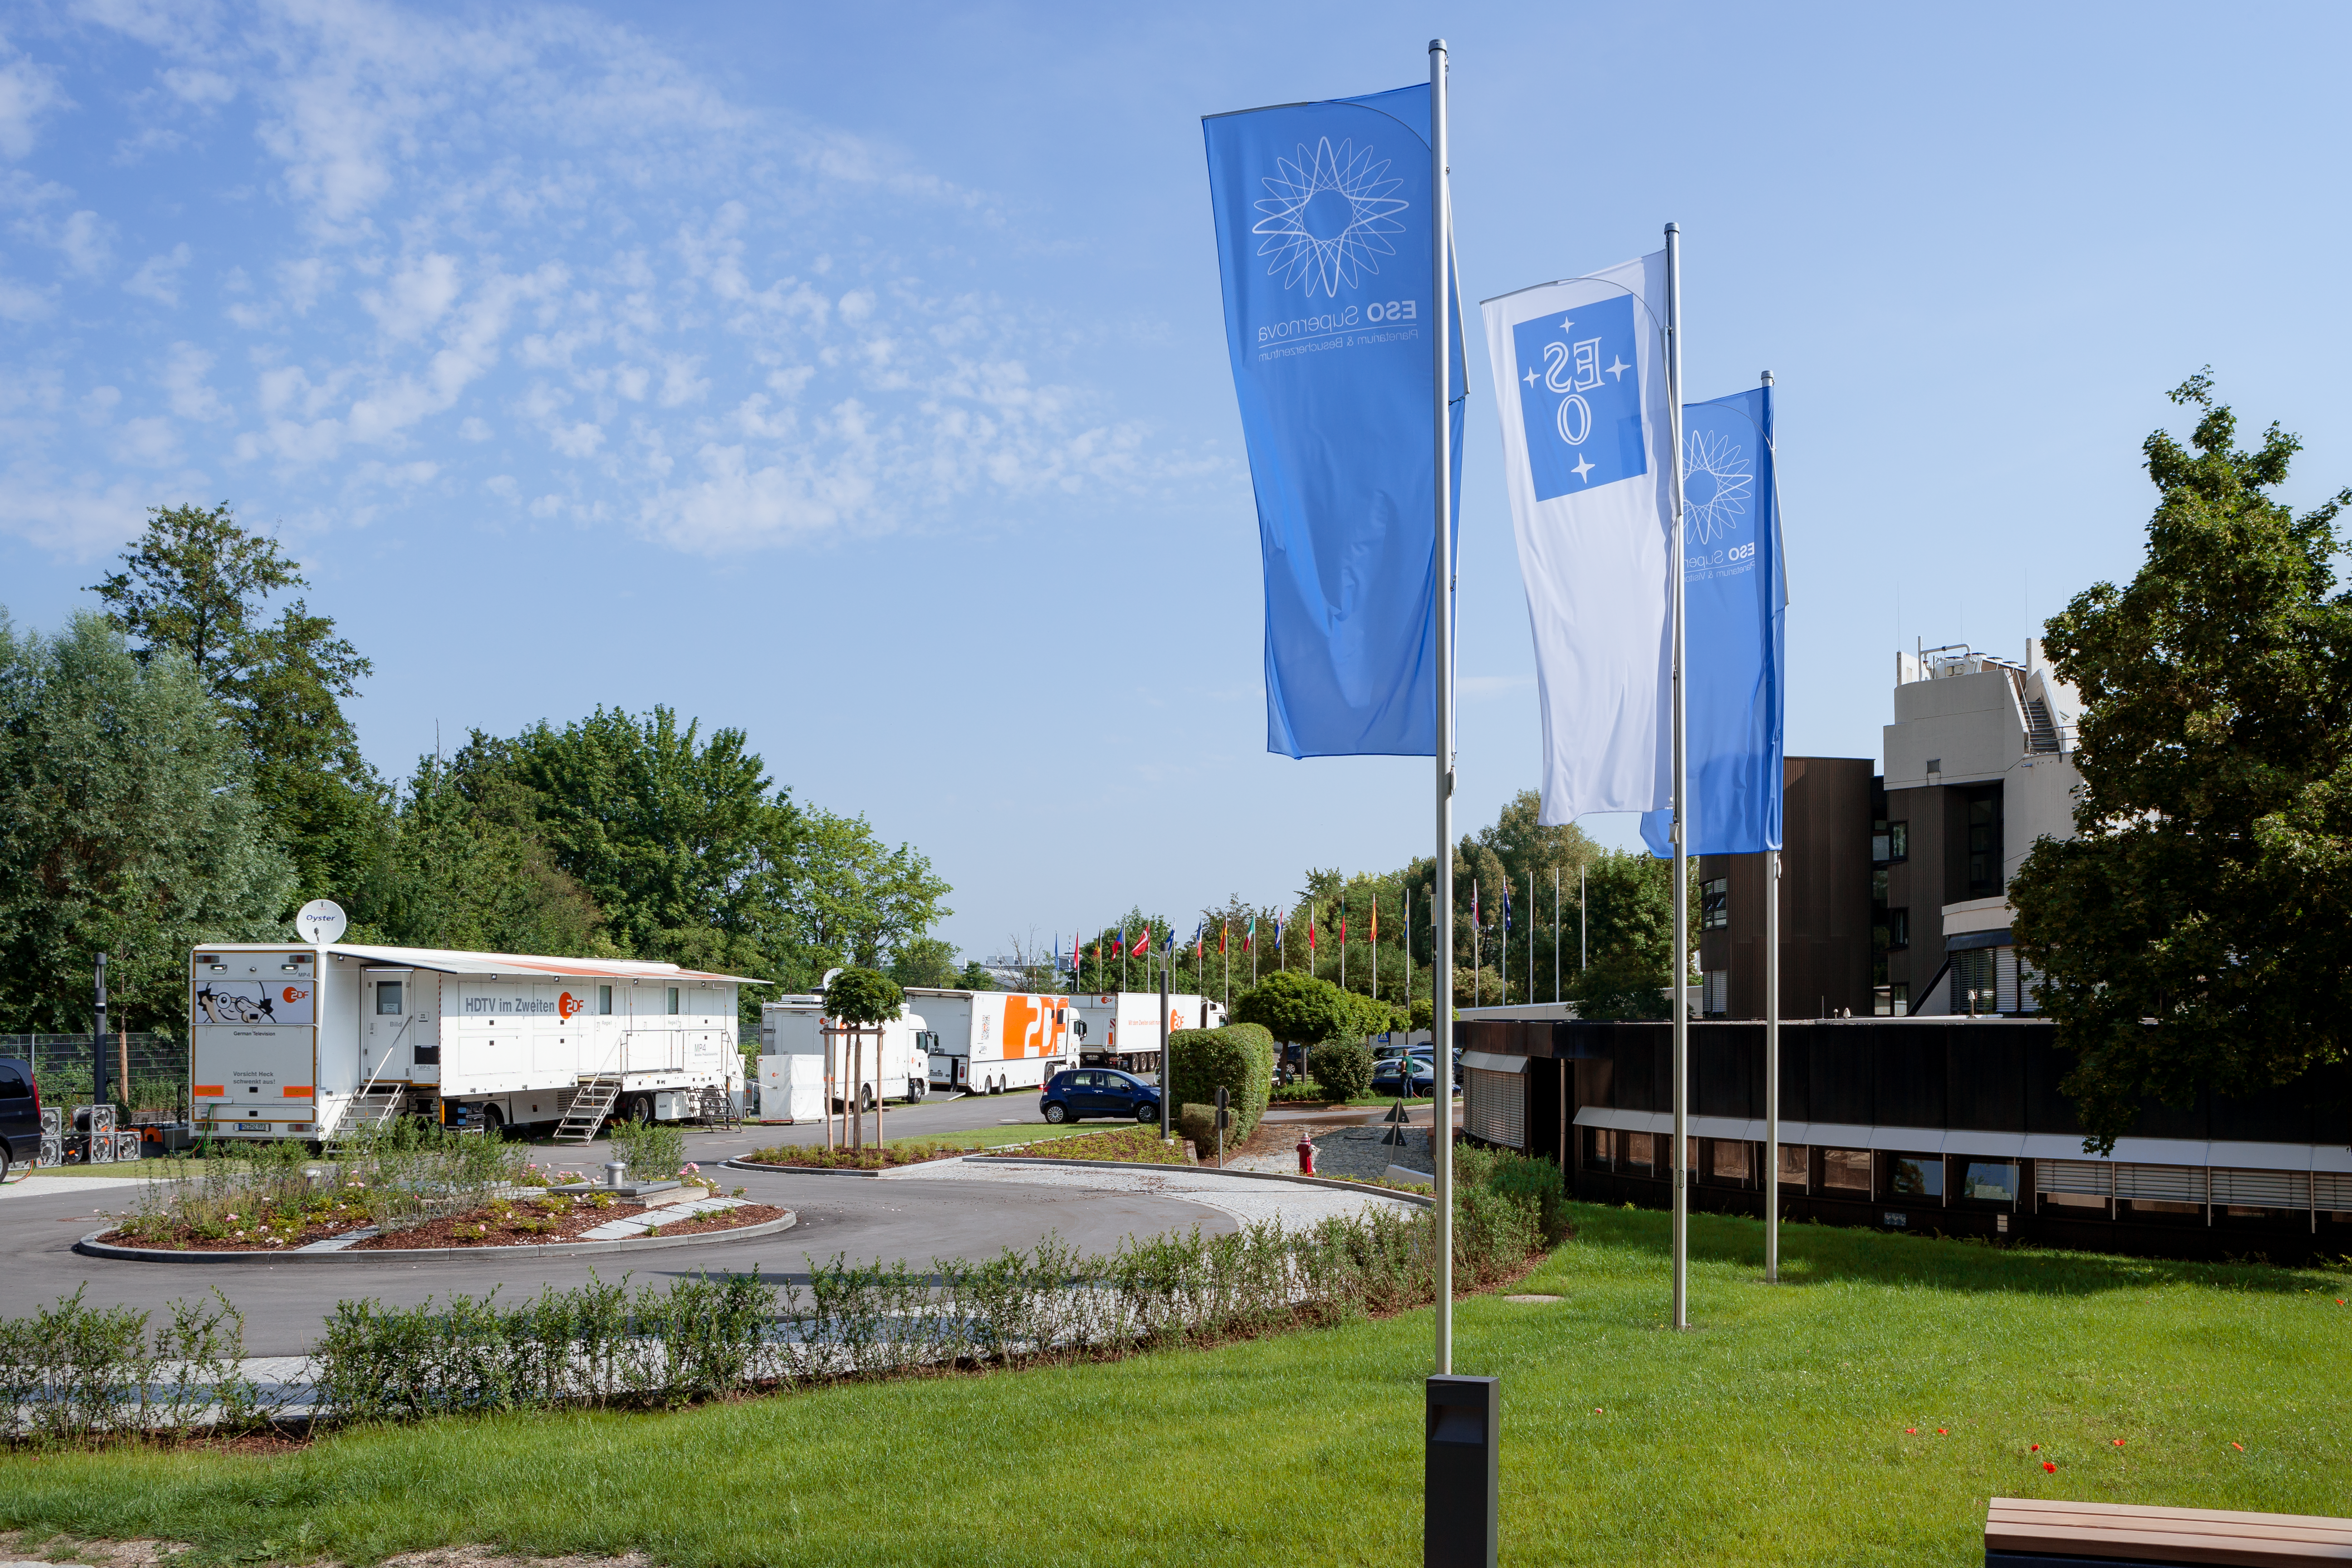

TV Crew outside the ESO Supernova

On 6 June 2018, the television crew from ZDF filmed a live show at the ESO Supernova Planetarium & Visitor Centre. The show was titled Die Nacht der Raumfahrt. It was all about space travel and consisted of several talks and interviews. In this image the television crew's vans can be seen parked outside the ESO Supernova whilst they set up all of the television equipment inside.

Credit: ESO